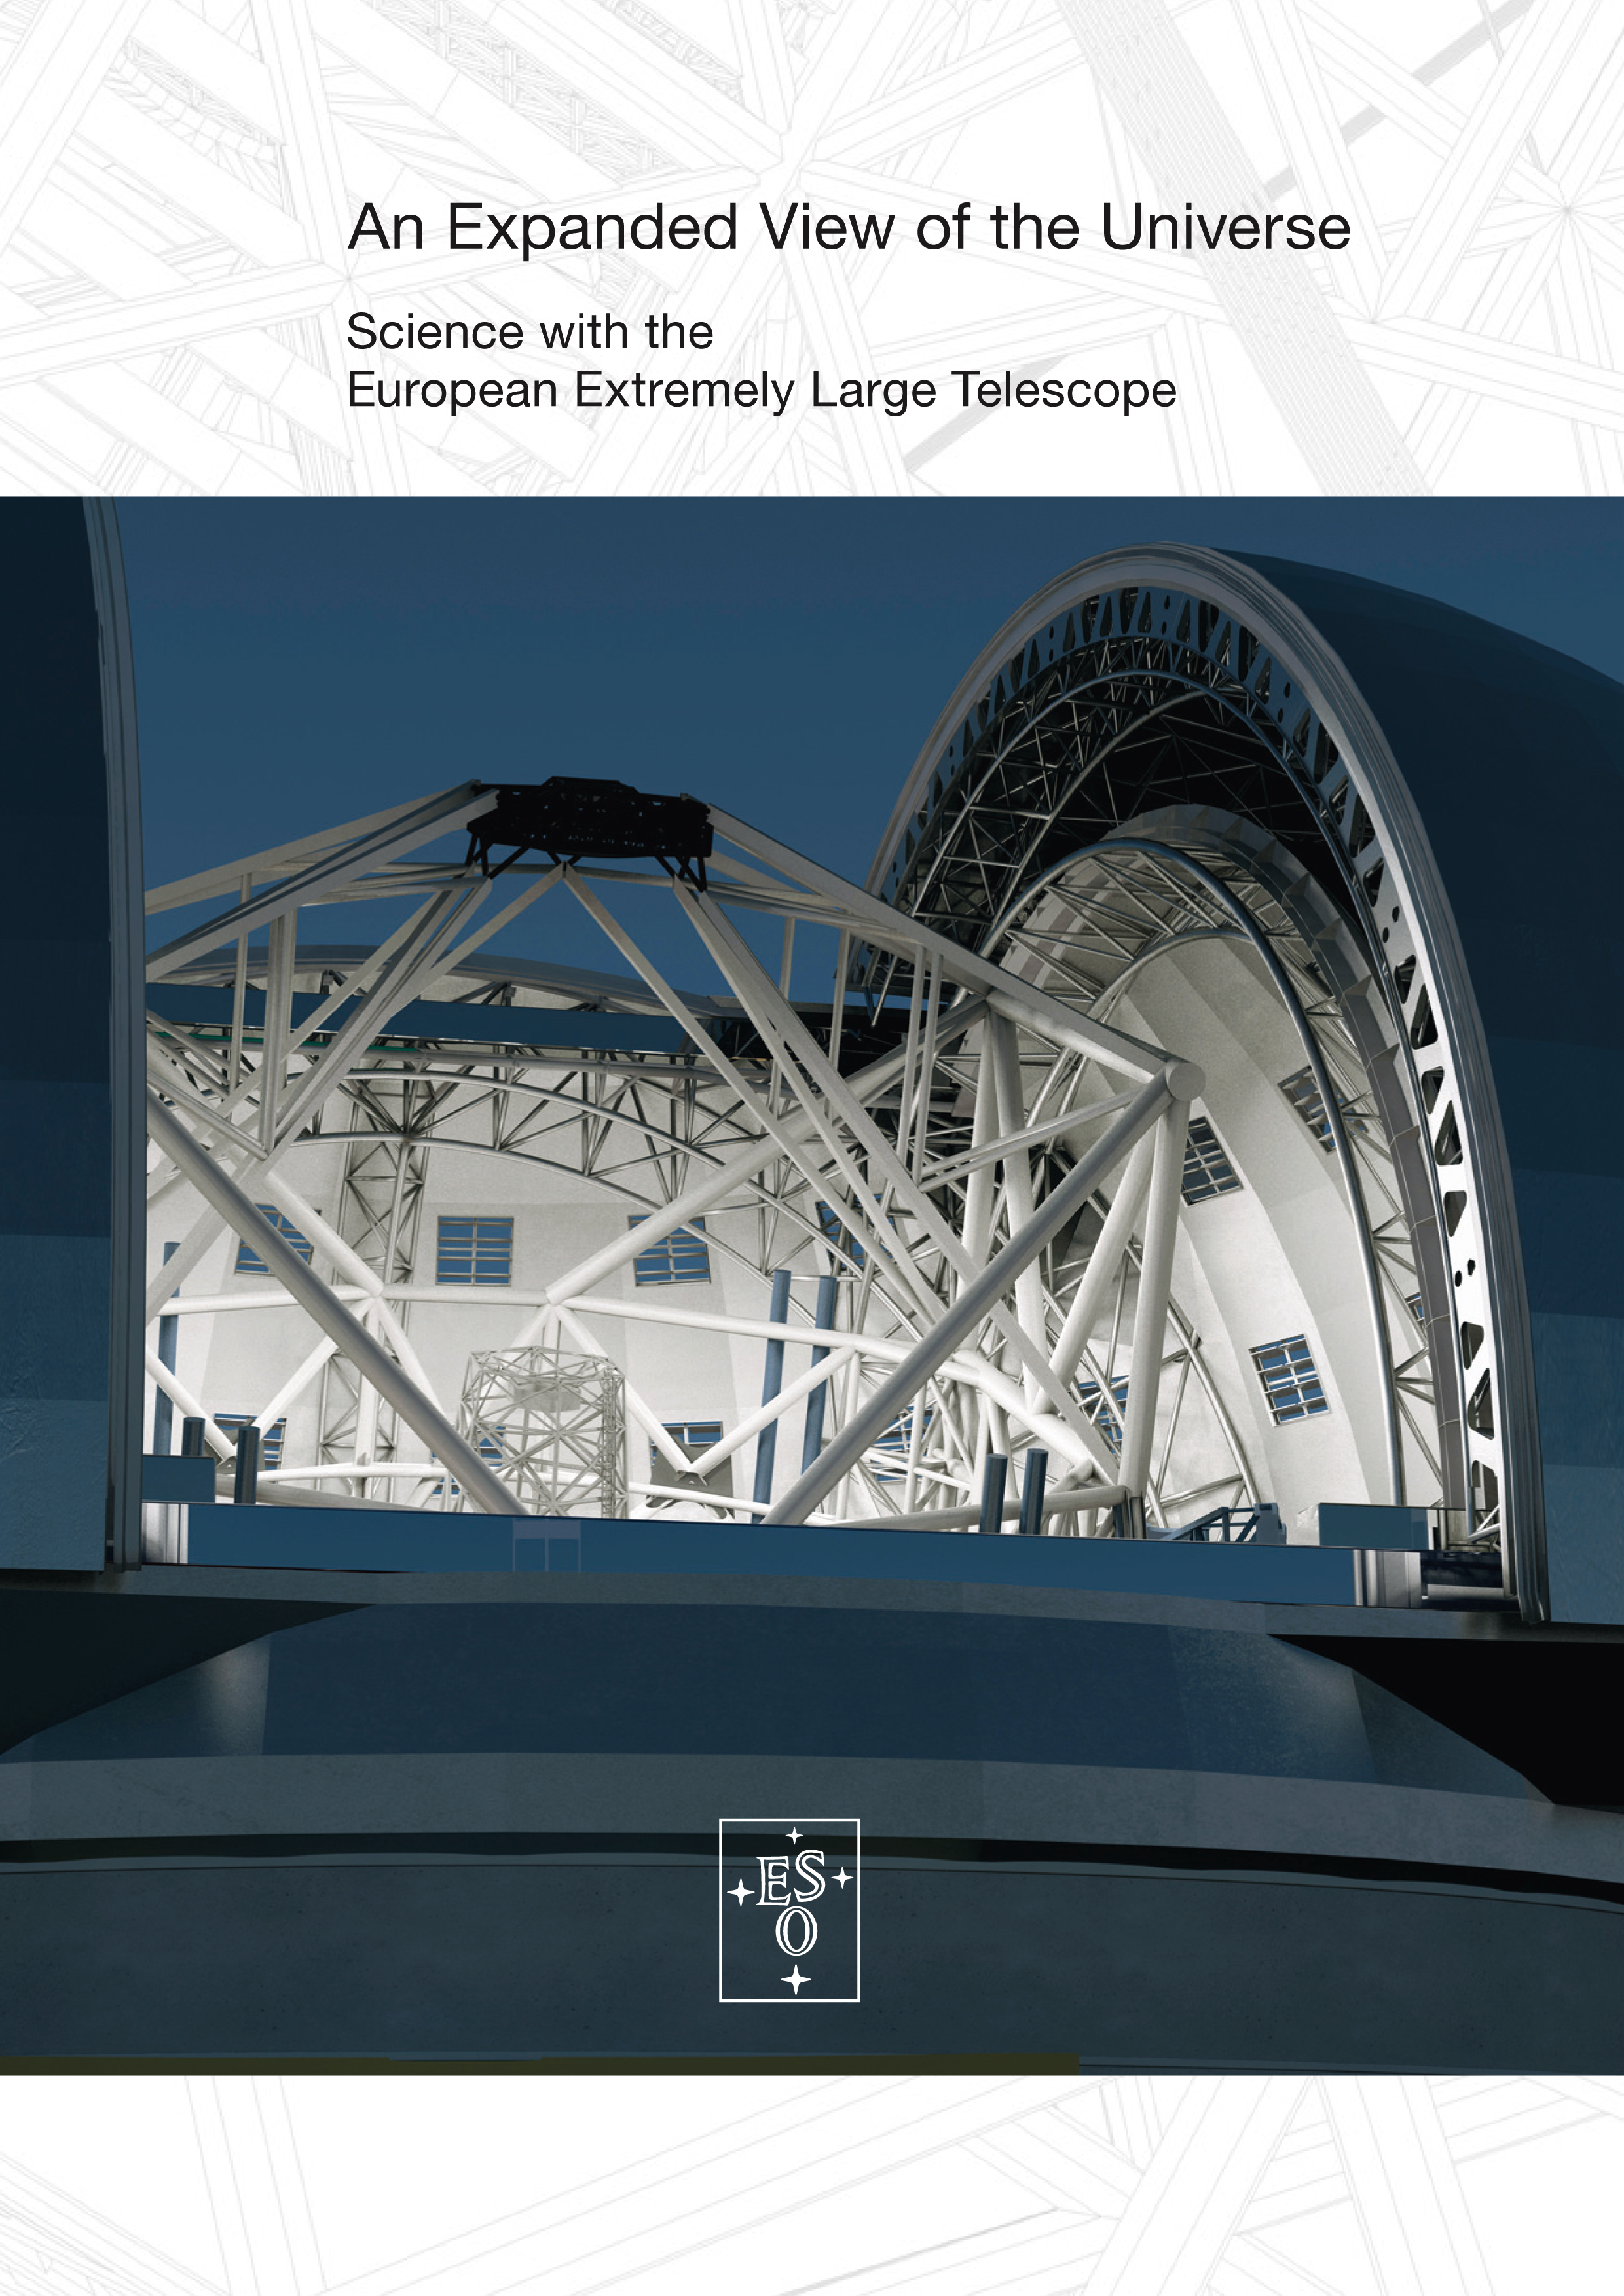

Brochure: E-ELT science case

Science Case of the European Extremely Large Telescope.

Credit: ESO